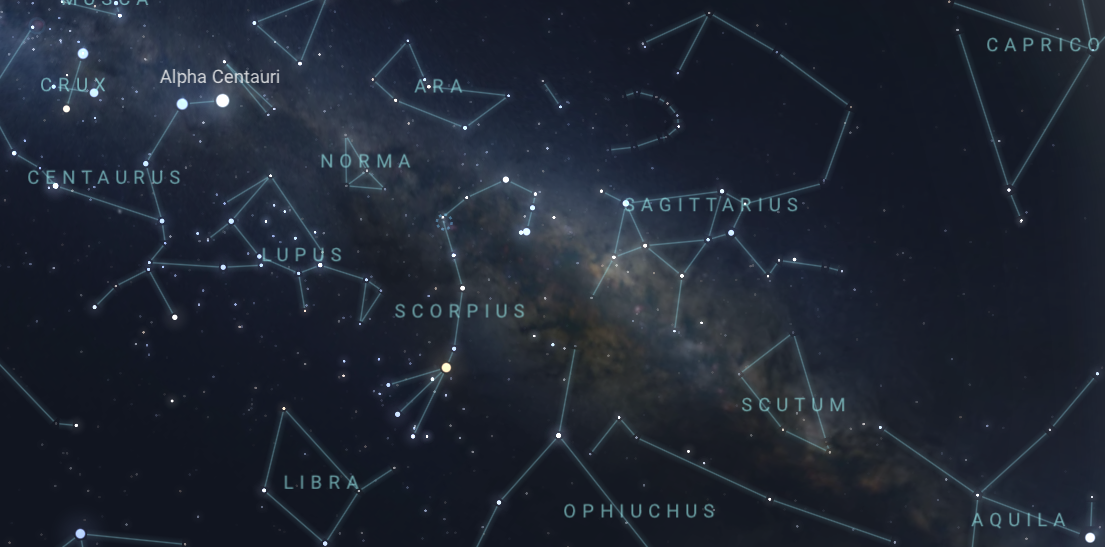

Scorpius, Sagittarius, and the center of the Milky Way appear high in the east from La Serena around midnight in June 2026.

Scorpius, Sagittarius, and the center of the Milky Way appear high in the east from La Serena around midnight in June 2026. From Hilo and Tucson, the view will be similar but shifted toward the south.

Credit: NOIRLab/NSF/AURA/Stellarium